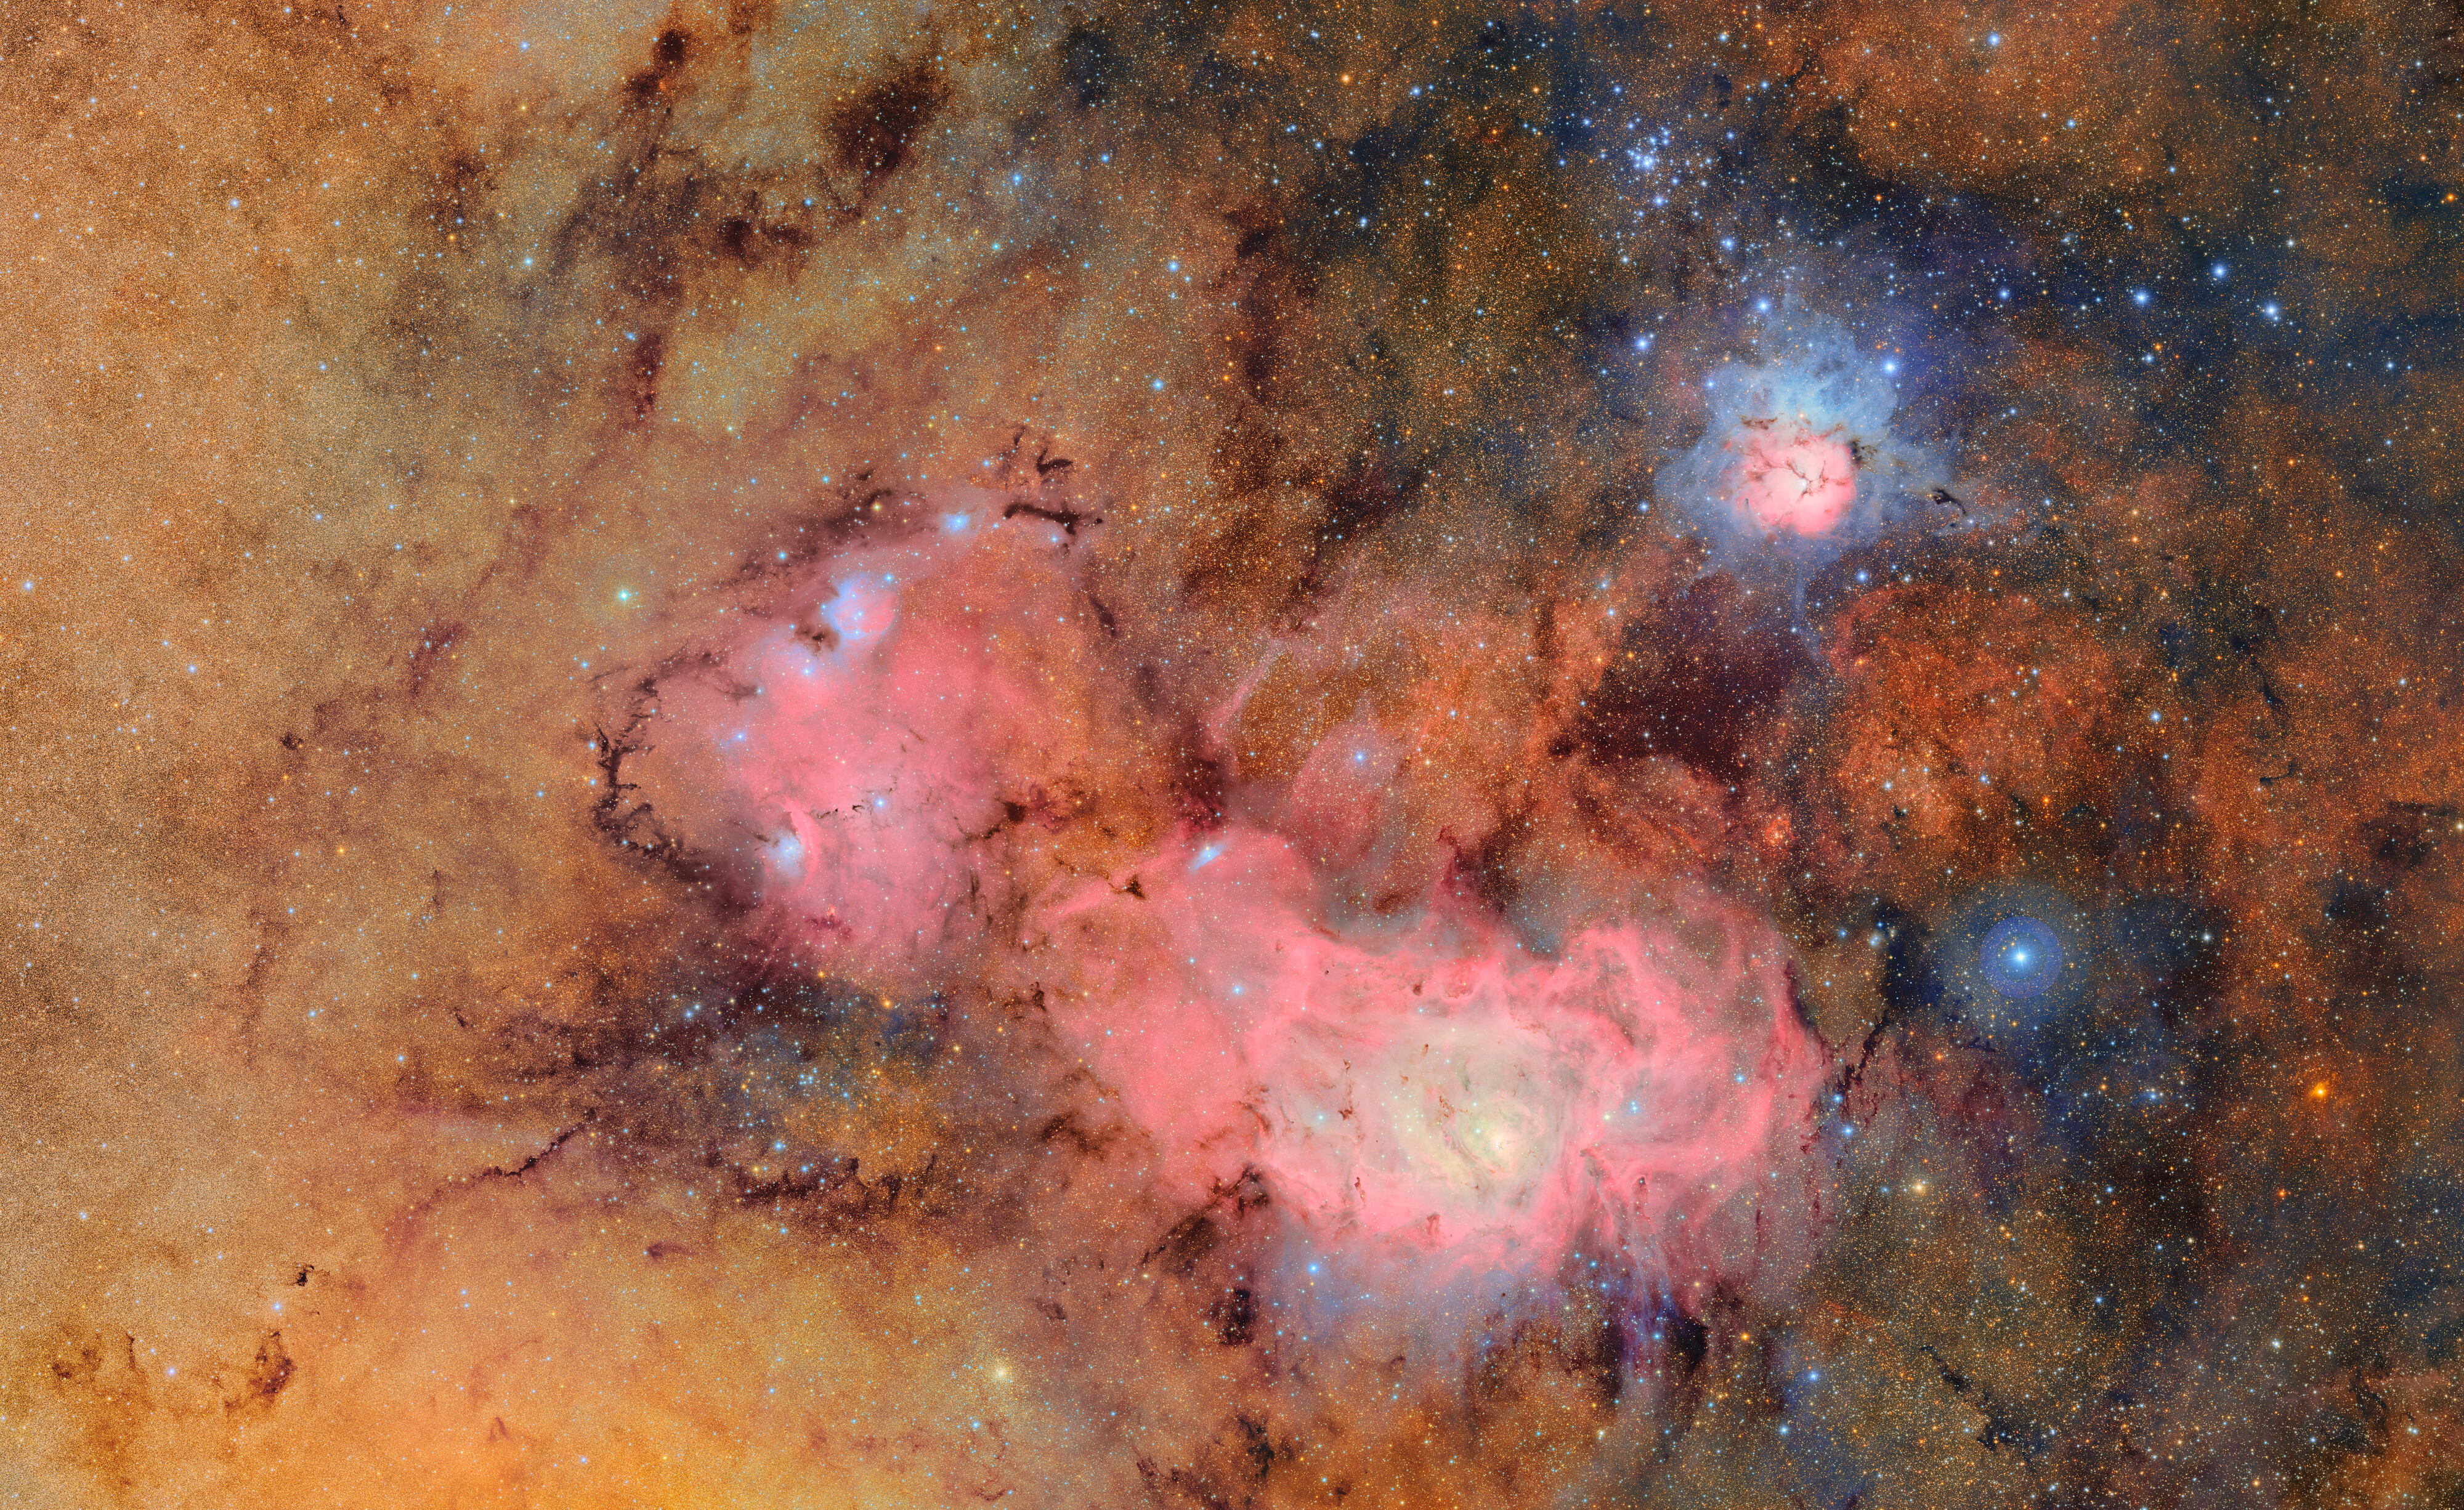

Trifid and Lagoon Nebulae

In this immense image NSF-DOE Vera C. Rubin Observatory offers a brand new view of two old friends: the Trifid and Lagoon Nebulae. The image provides a demonstration of what makes Rubin unique: its combination of an extremely wide field of view and the speed that allows it to take lots of big images in a very short time. Combining images reveals subtle details in the clouds of gas and dust (labeled version here). The more images we can combine, the more detail we see!

This almost 5-gigapixel image combines 678 exposures taken in just 7.2 hours of observing time, and was composed from about two trillion pixels of data in total. No other observatory is capable of producing an image of such a wide area so quickly and with this much depth.

The Trifid Nebula (also referred to as Messier 20) is a standout in the sky. It’s a bright, colorful cloud of gas and dust about 5,000 light-years away in the constellation Sagittarius. What makes it especially striking is the combination of features packed into one place: a glowing pink emission nebula, a cool blue reflection nebula, and dark dust lanes that split it into three sections — hence the name “Trifid.” Inside, new stars are forming and blasting out strong winds and radiation, carving up the gas around them. It gives us a dramatic glimpse at how massive stars shape their surroundings even as they’re being born.

Below the Trifid Nebula in this image is the Lagoon Nebula (or Messier 8), another vibrant stellar nursery glowing about 4,000 light-years away. You can actually spot the Lagoon with just a pair of binoculars or a small telescope. At its heart is a cluster of young, massive stars — their intense radiation lights up the surrounding gas and shapes the swirling clouds into intricate patterns. The Lagoon nebula provides scientists with a great place to study the earliest stages of star formation — how giant clouds collapse, how star clusters take shape, and how newborn stars start to reshape their environment.

This expansive image of Trifid and Lagoon together exposes an intricate web of dust lanes and star clusters that make this part of the Milky Way come alive with cosmic activity. The exquisite detail in the structure of the nebulosity shown here demonstrates the exceptional quality of Rubin’s entire system — from its light-collecting power, to its sensitive camera, to its efficient data transfer and processing system. Over ten years, Rubin Observatory will take millions of images and will image each place in the sky, including this one, about 800 times.

Every time we look at the Universe in a new way, we discover new things we never could have predicted — and with Rubin we will see more than we ever have before.

The image was captured by Rubin Observatory using the 3200-megapixel LSST Camera — the largest digital camera in the world.

We invite you to zoom in and explore the details in this unique image!

Credit: NSF–DOE Vera C. Rubin Observatory/NOIRLab/SLAC/AURA